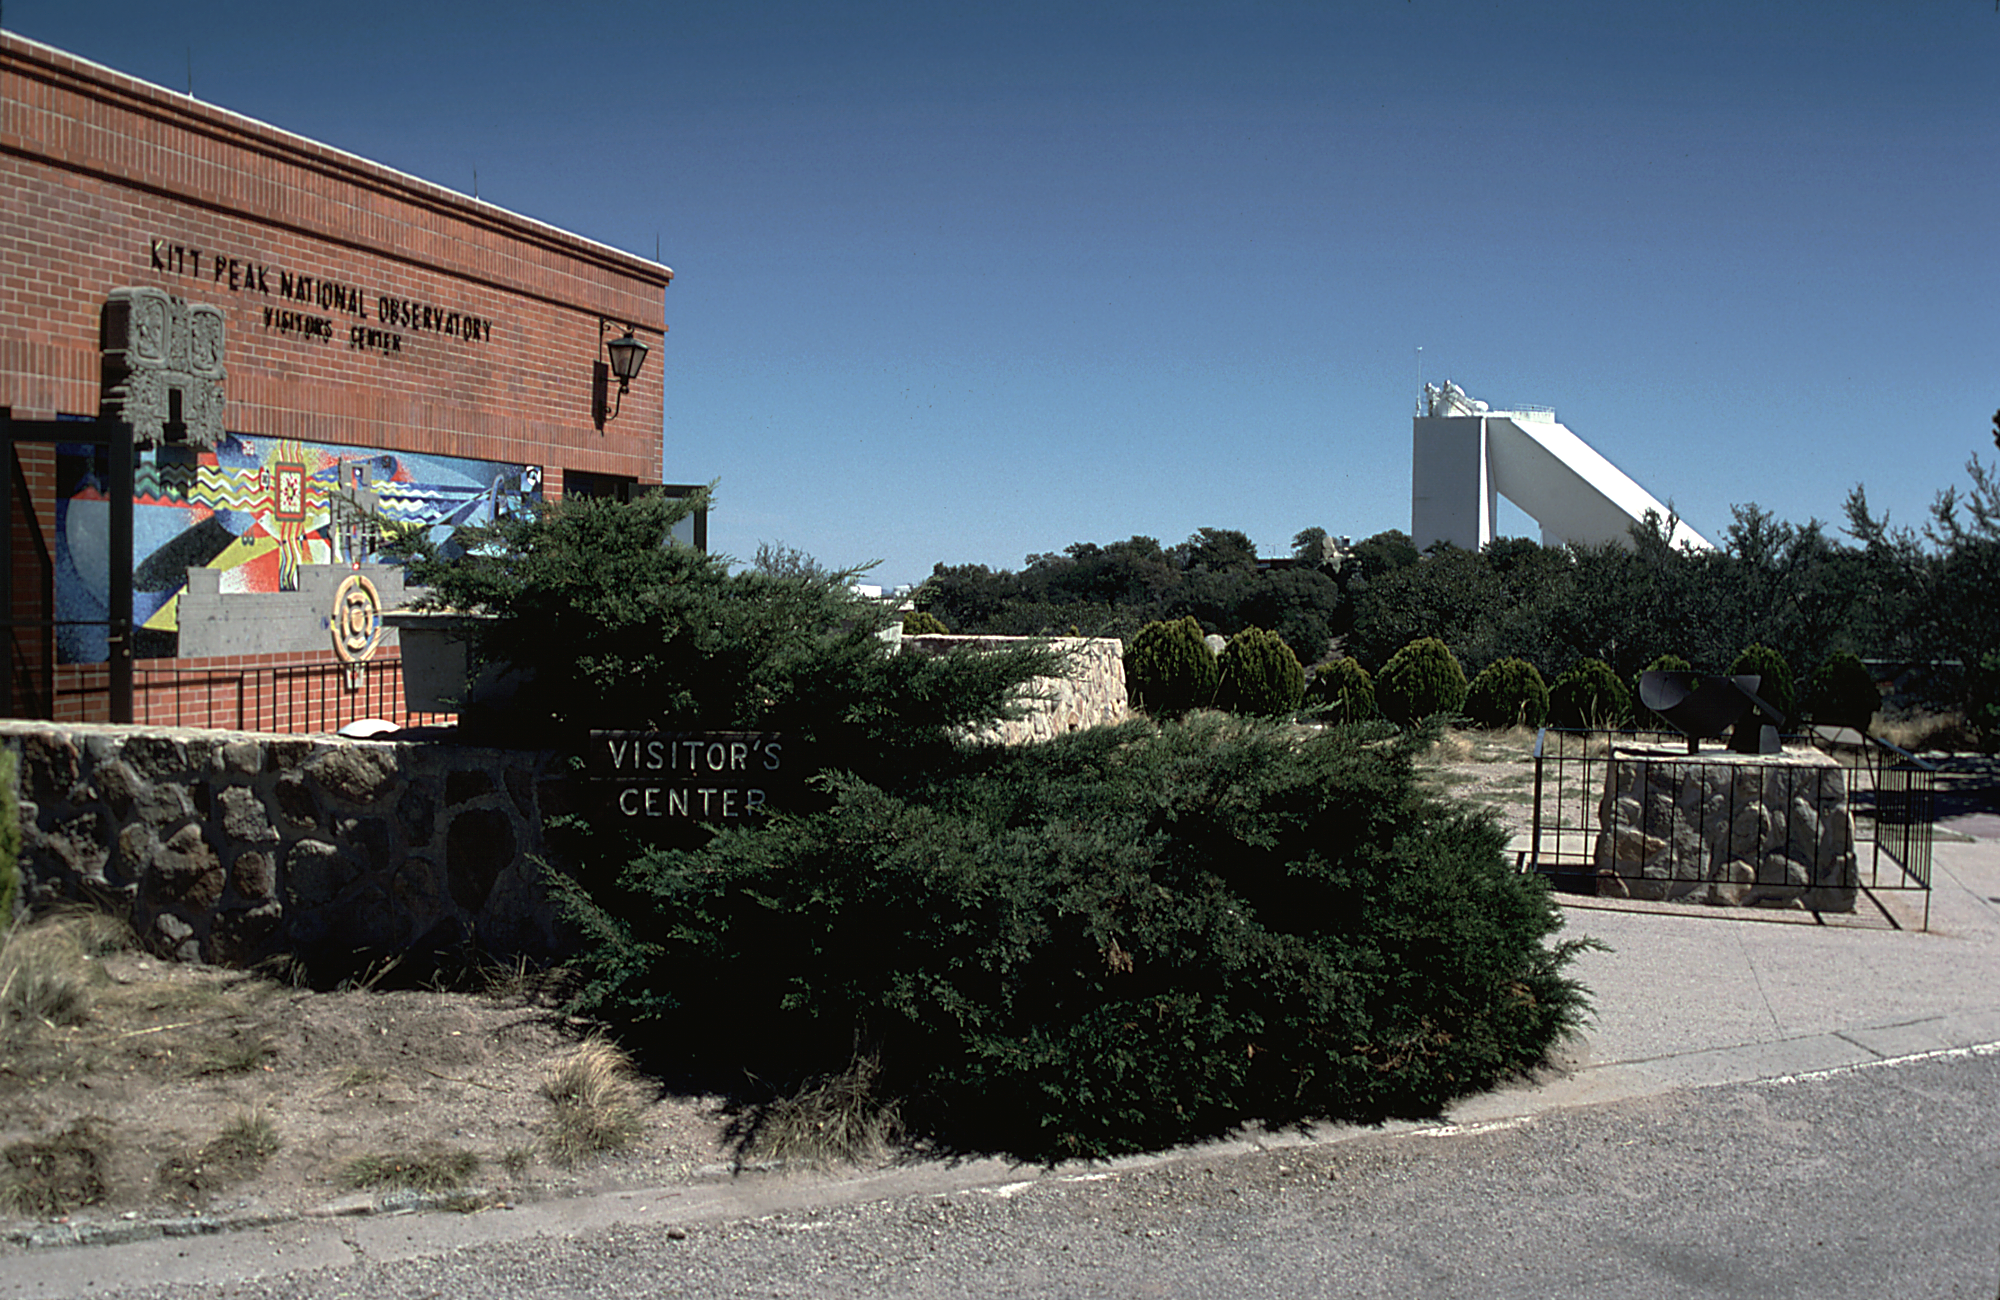

KPNO Visitors' Center and McMath-Pierce Solar Facility

The front of the Visitors' Center on Kitt Peak, with the large McMath-Pierce Solar Facility visible in the background (the triangular telescope building). This was the appearance in 1981: it looks quite different now.

Credit: NOIRLab/NSF/AURA